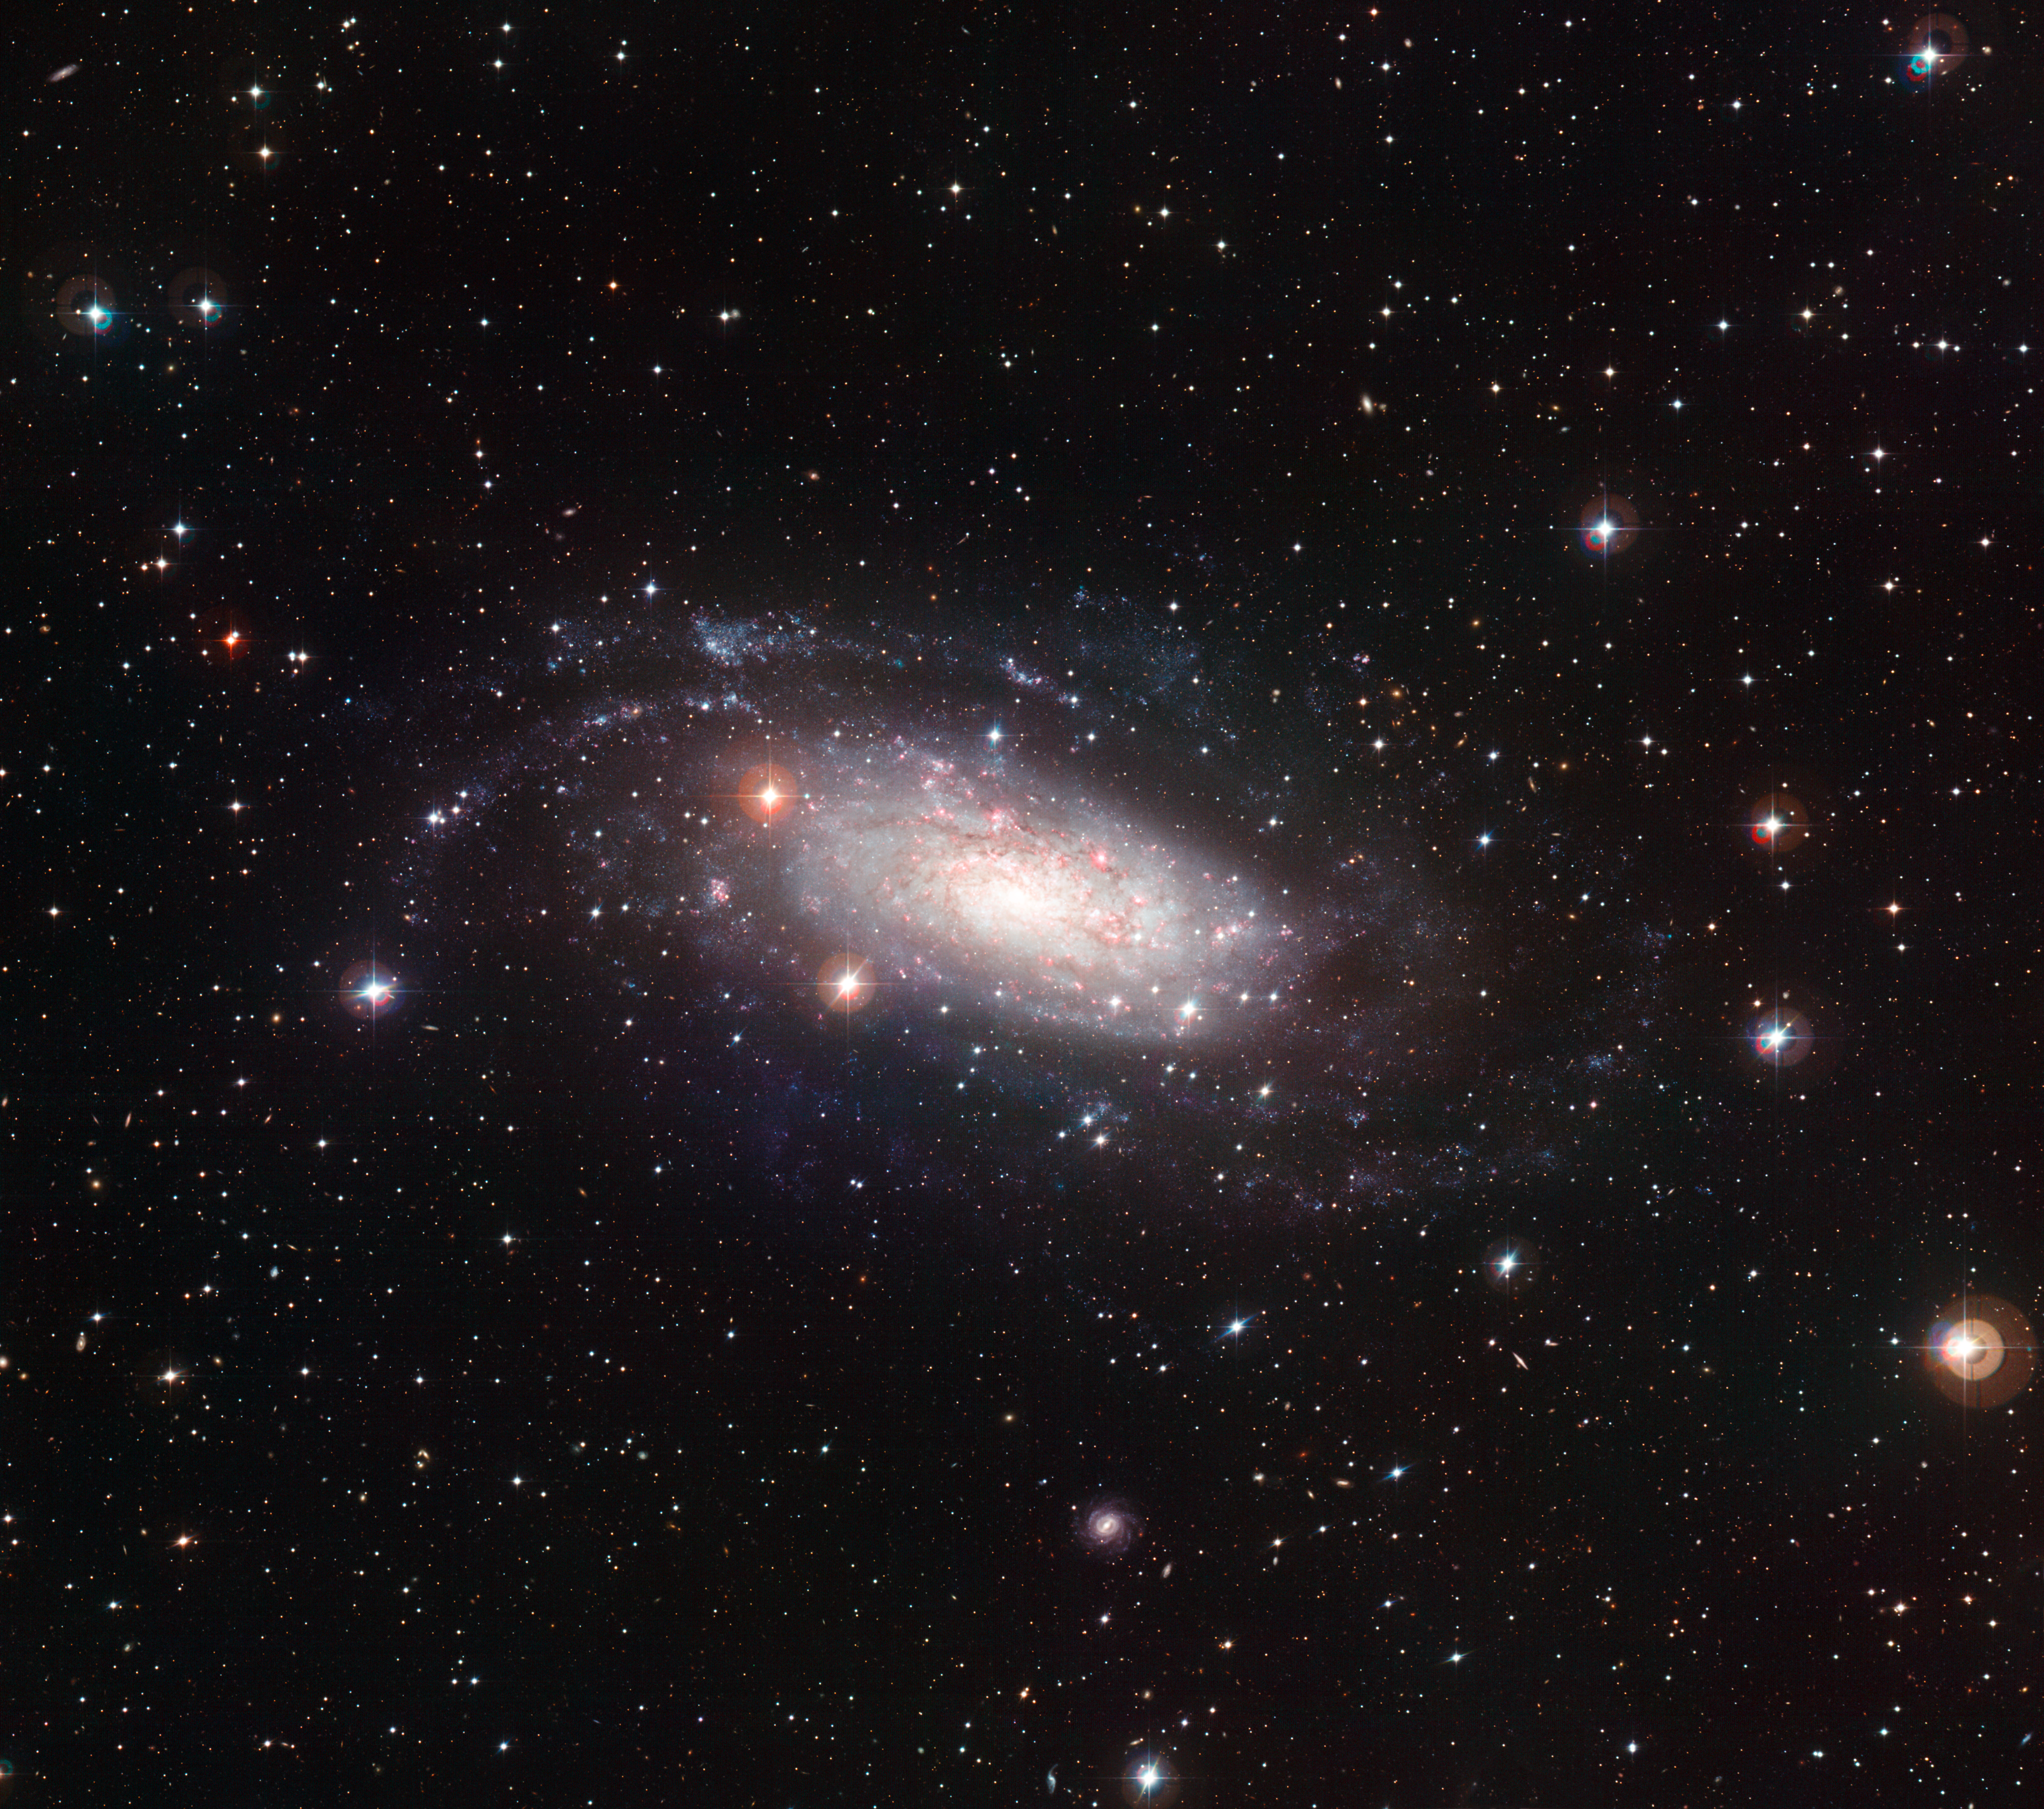

Wide Field Imager view of the spiral galaxy NGC 3621

This picture of the spiral galaxy NGC 3621 was taken using the Wide Field Imager (WFI) at ESO’s La Silla Observatory in Chile. NGC 3621 is about 22 million light-years away in the constellation of Hydra (The Sea Snake). It is comparatively bright and can be well seen in moderate-sized telescopes. The data from the Wide Field Imager on the MPG/ESO 2.2-metre telescope at ESO’s La Silla Observatory in Chile used to make this image were selected from the ESO archive by Joe DePasquale as part of the Hidden Treasures competition.

Credit: ESO and Joe DePasquale